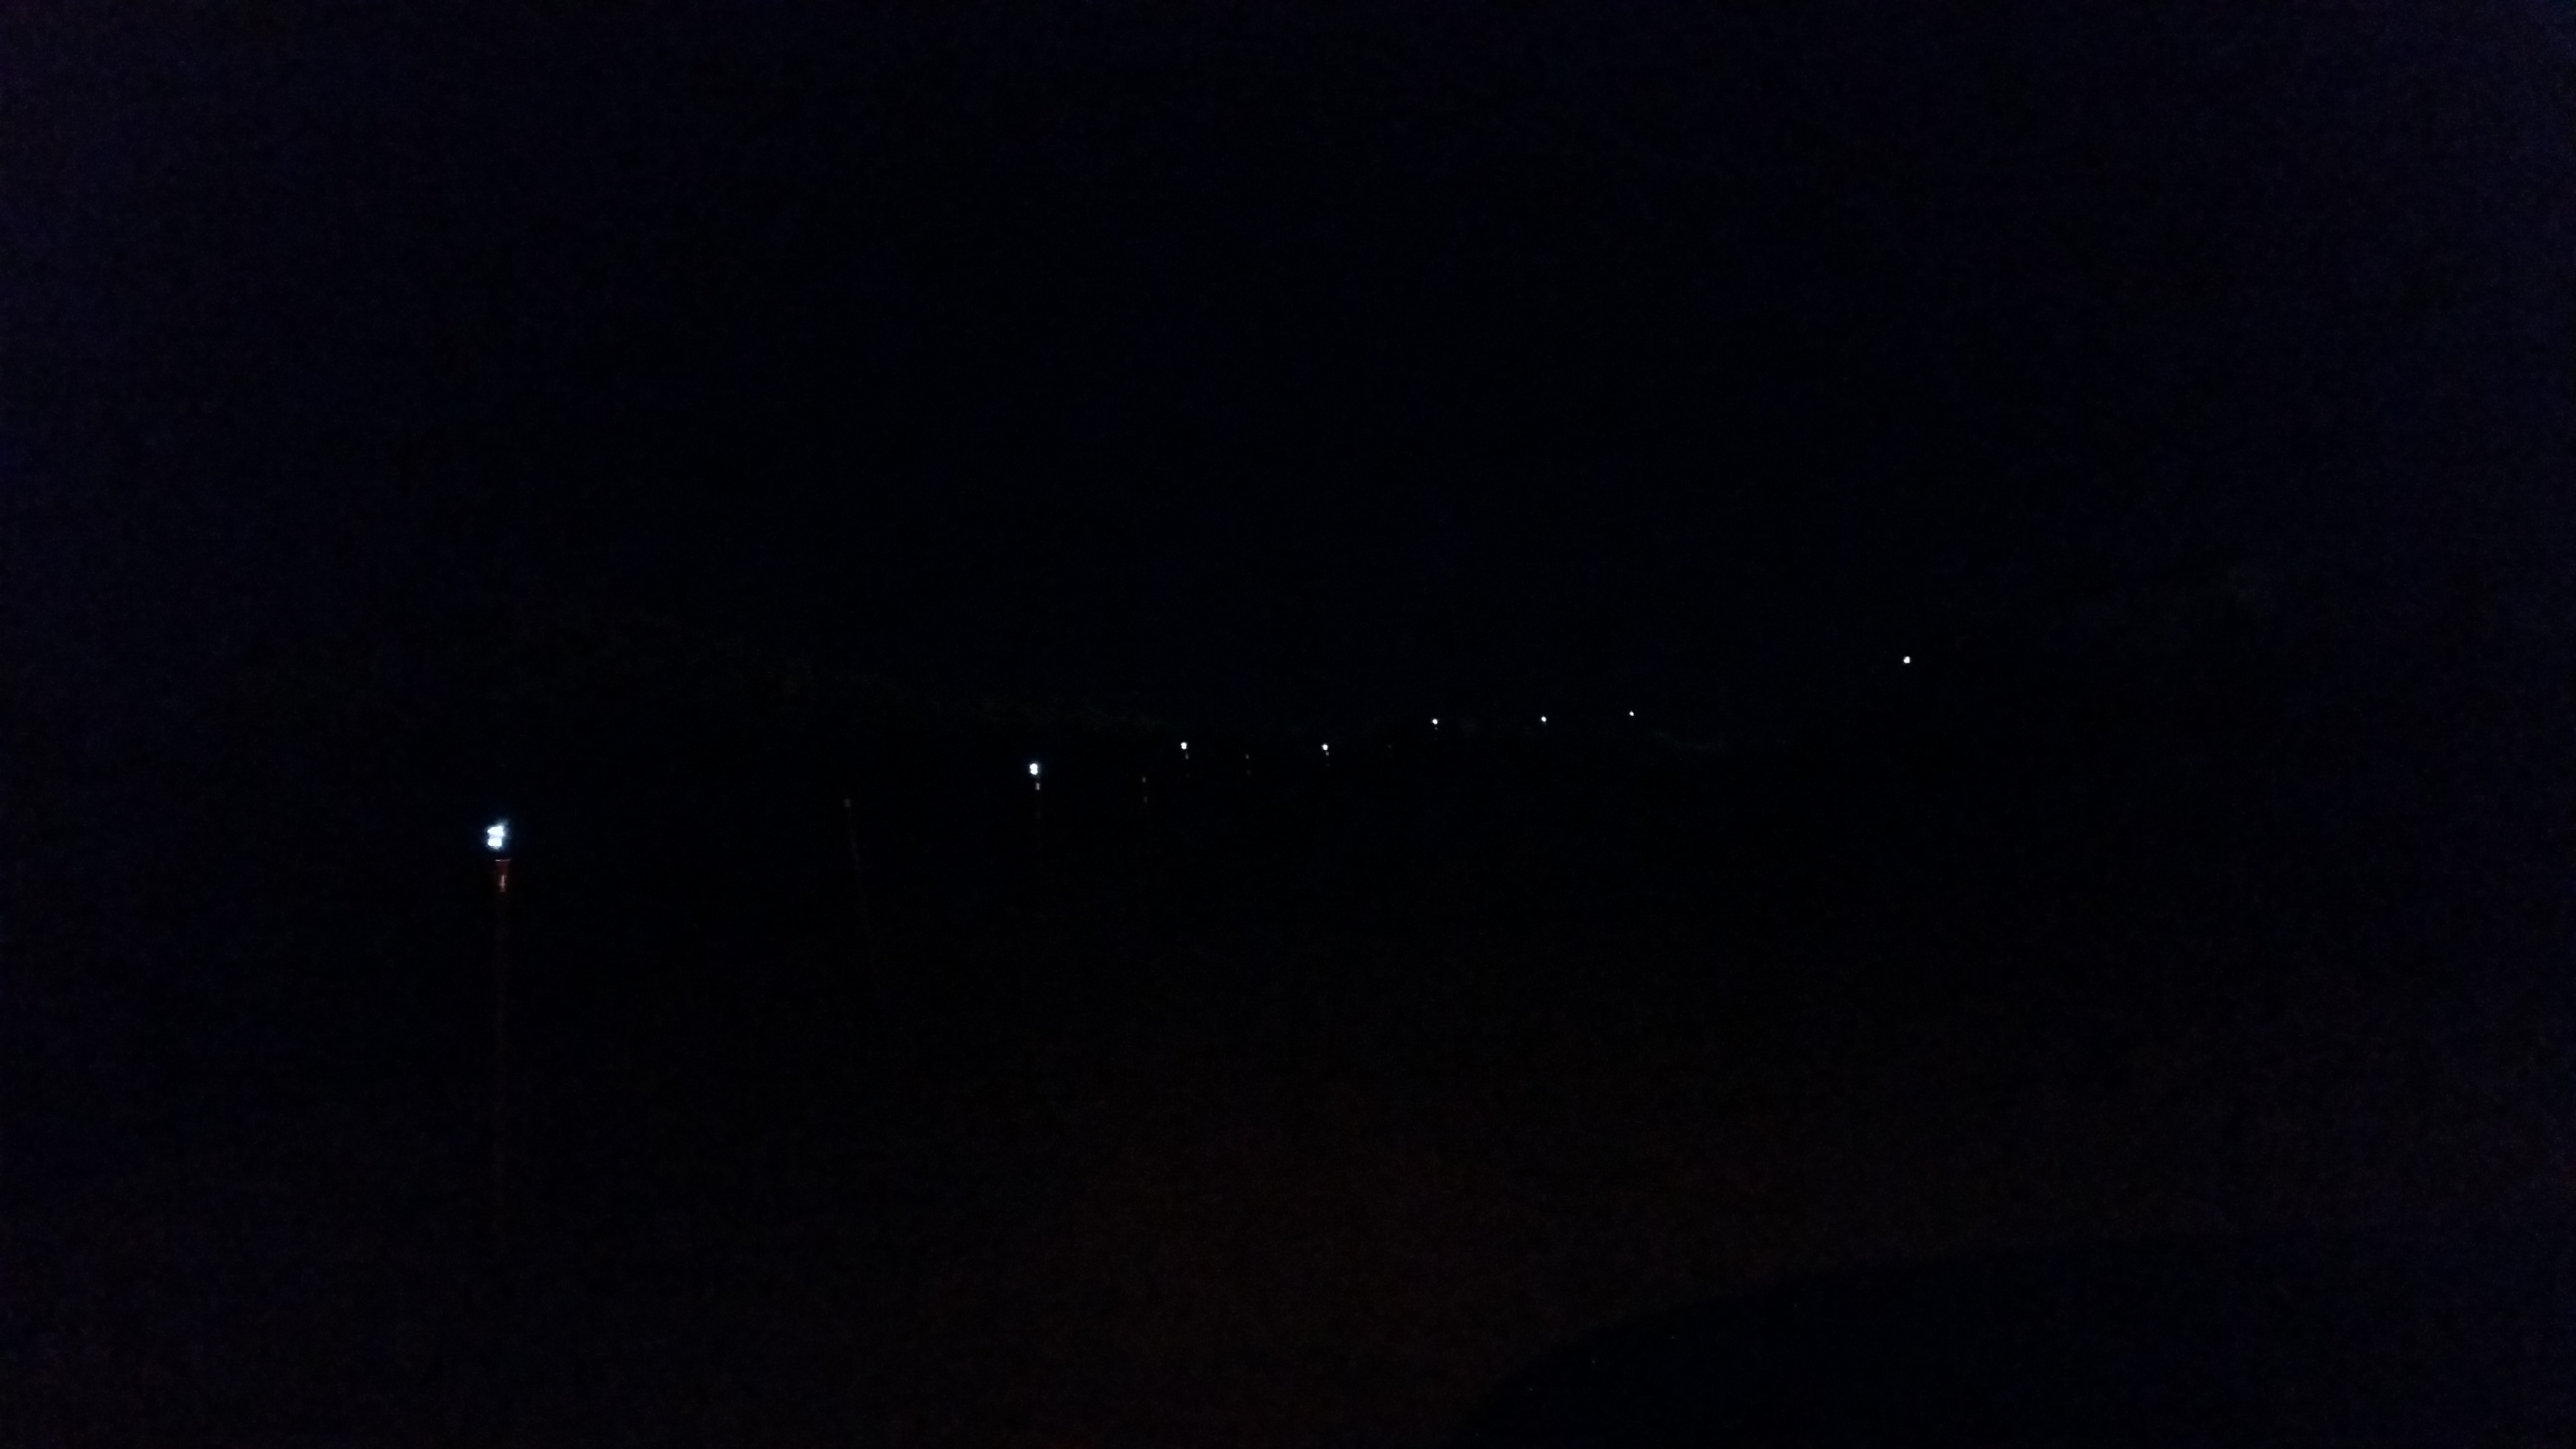

Concrete night 6

Night view: concrete in the pier foundation, featuring sunlamps, which have been very useful.

Credit: Rubin Observatory/NSF/AURA